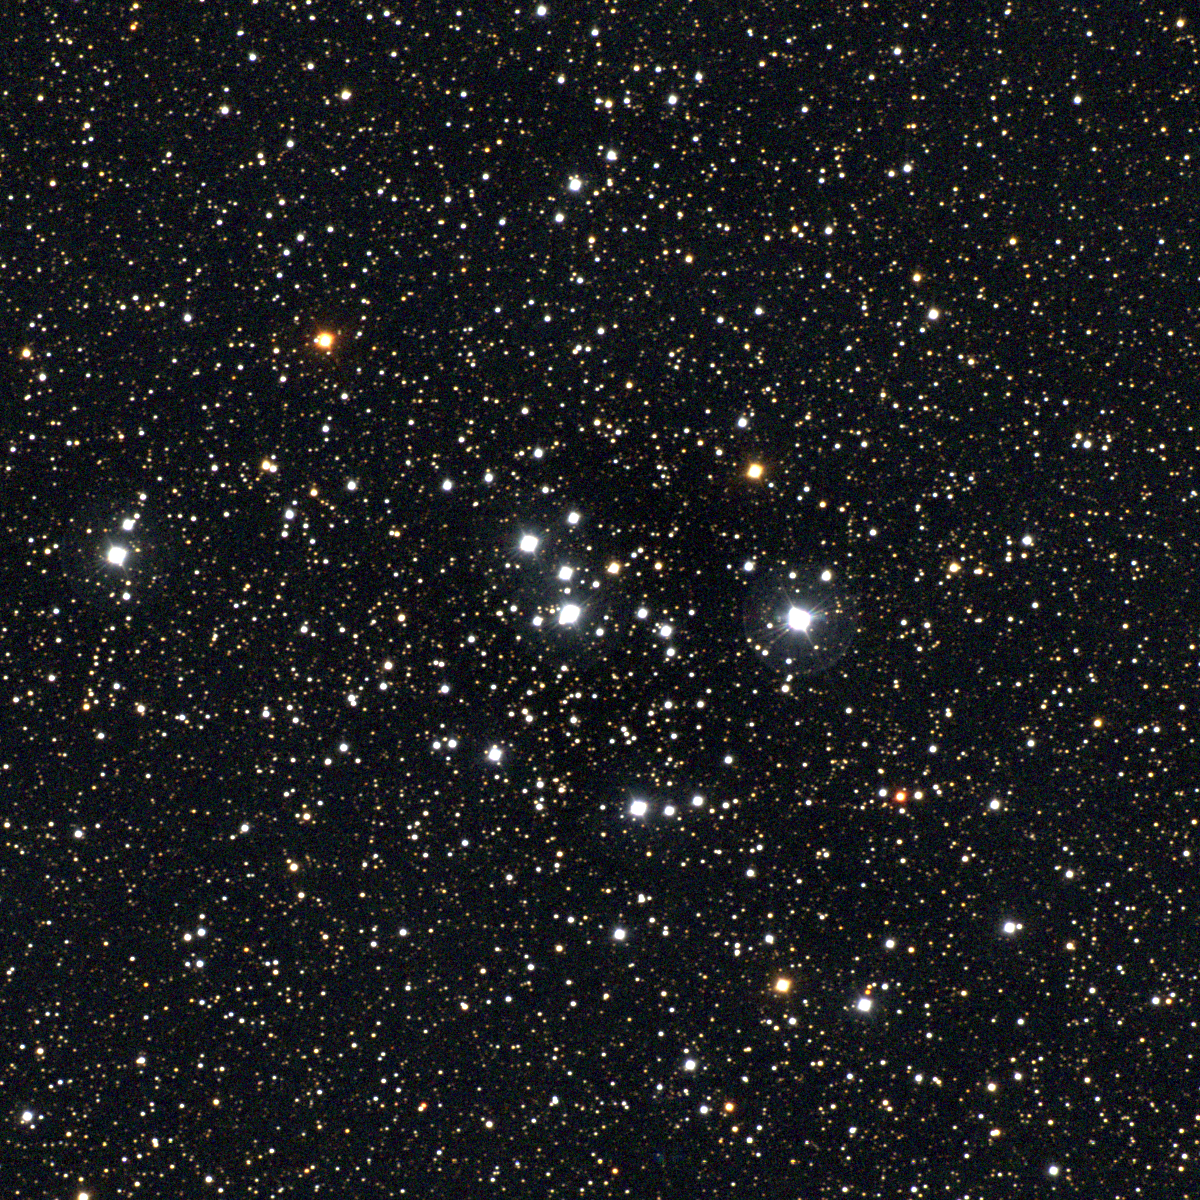

M47, NGC 2422

M47 is an open cluster in the constellation Puppis, and was known to several observers before being independently discovered by Messier. A coarse bright cluster of some 50 stars, it can be seen by the suitably primed naked eye at a good dark location, as a dim fuzzy spot. About 1600 light-years away, it is spread over an area about that of the full moon (30 arc minutes across), or some 14 light-years linearly. This approximately true-color picture was created from fifteen images taken in January 1997 using BVR colors, at the Burrell Schmidt Telescope of Case Western Reserve University's Warner and Swasey Observatory located on Kitt Peak, near Tucson, Arizona. Image size 40.6 arc minutes.

Credit: NOIRLab/NSF/AURA